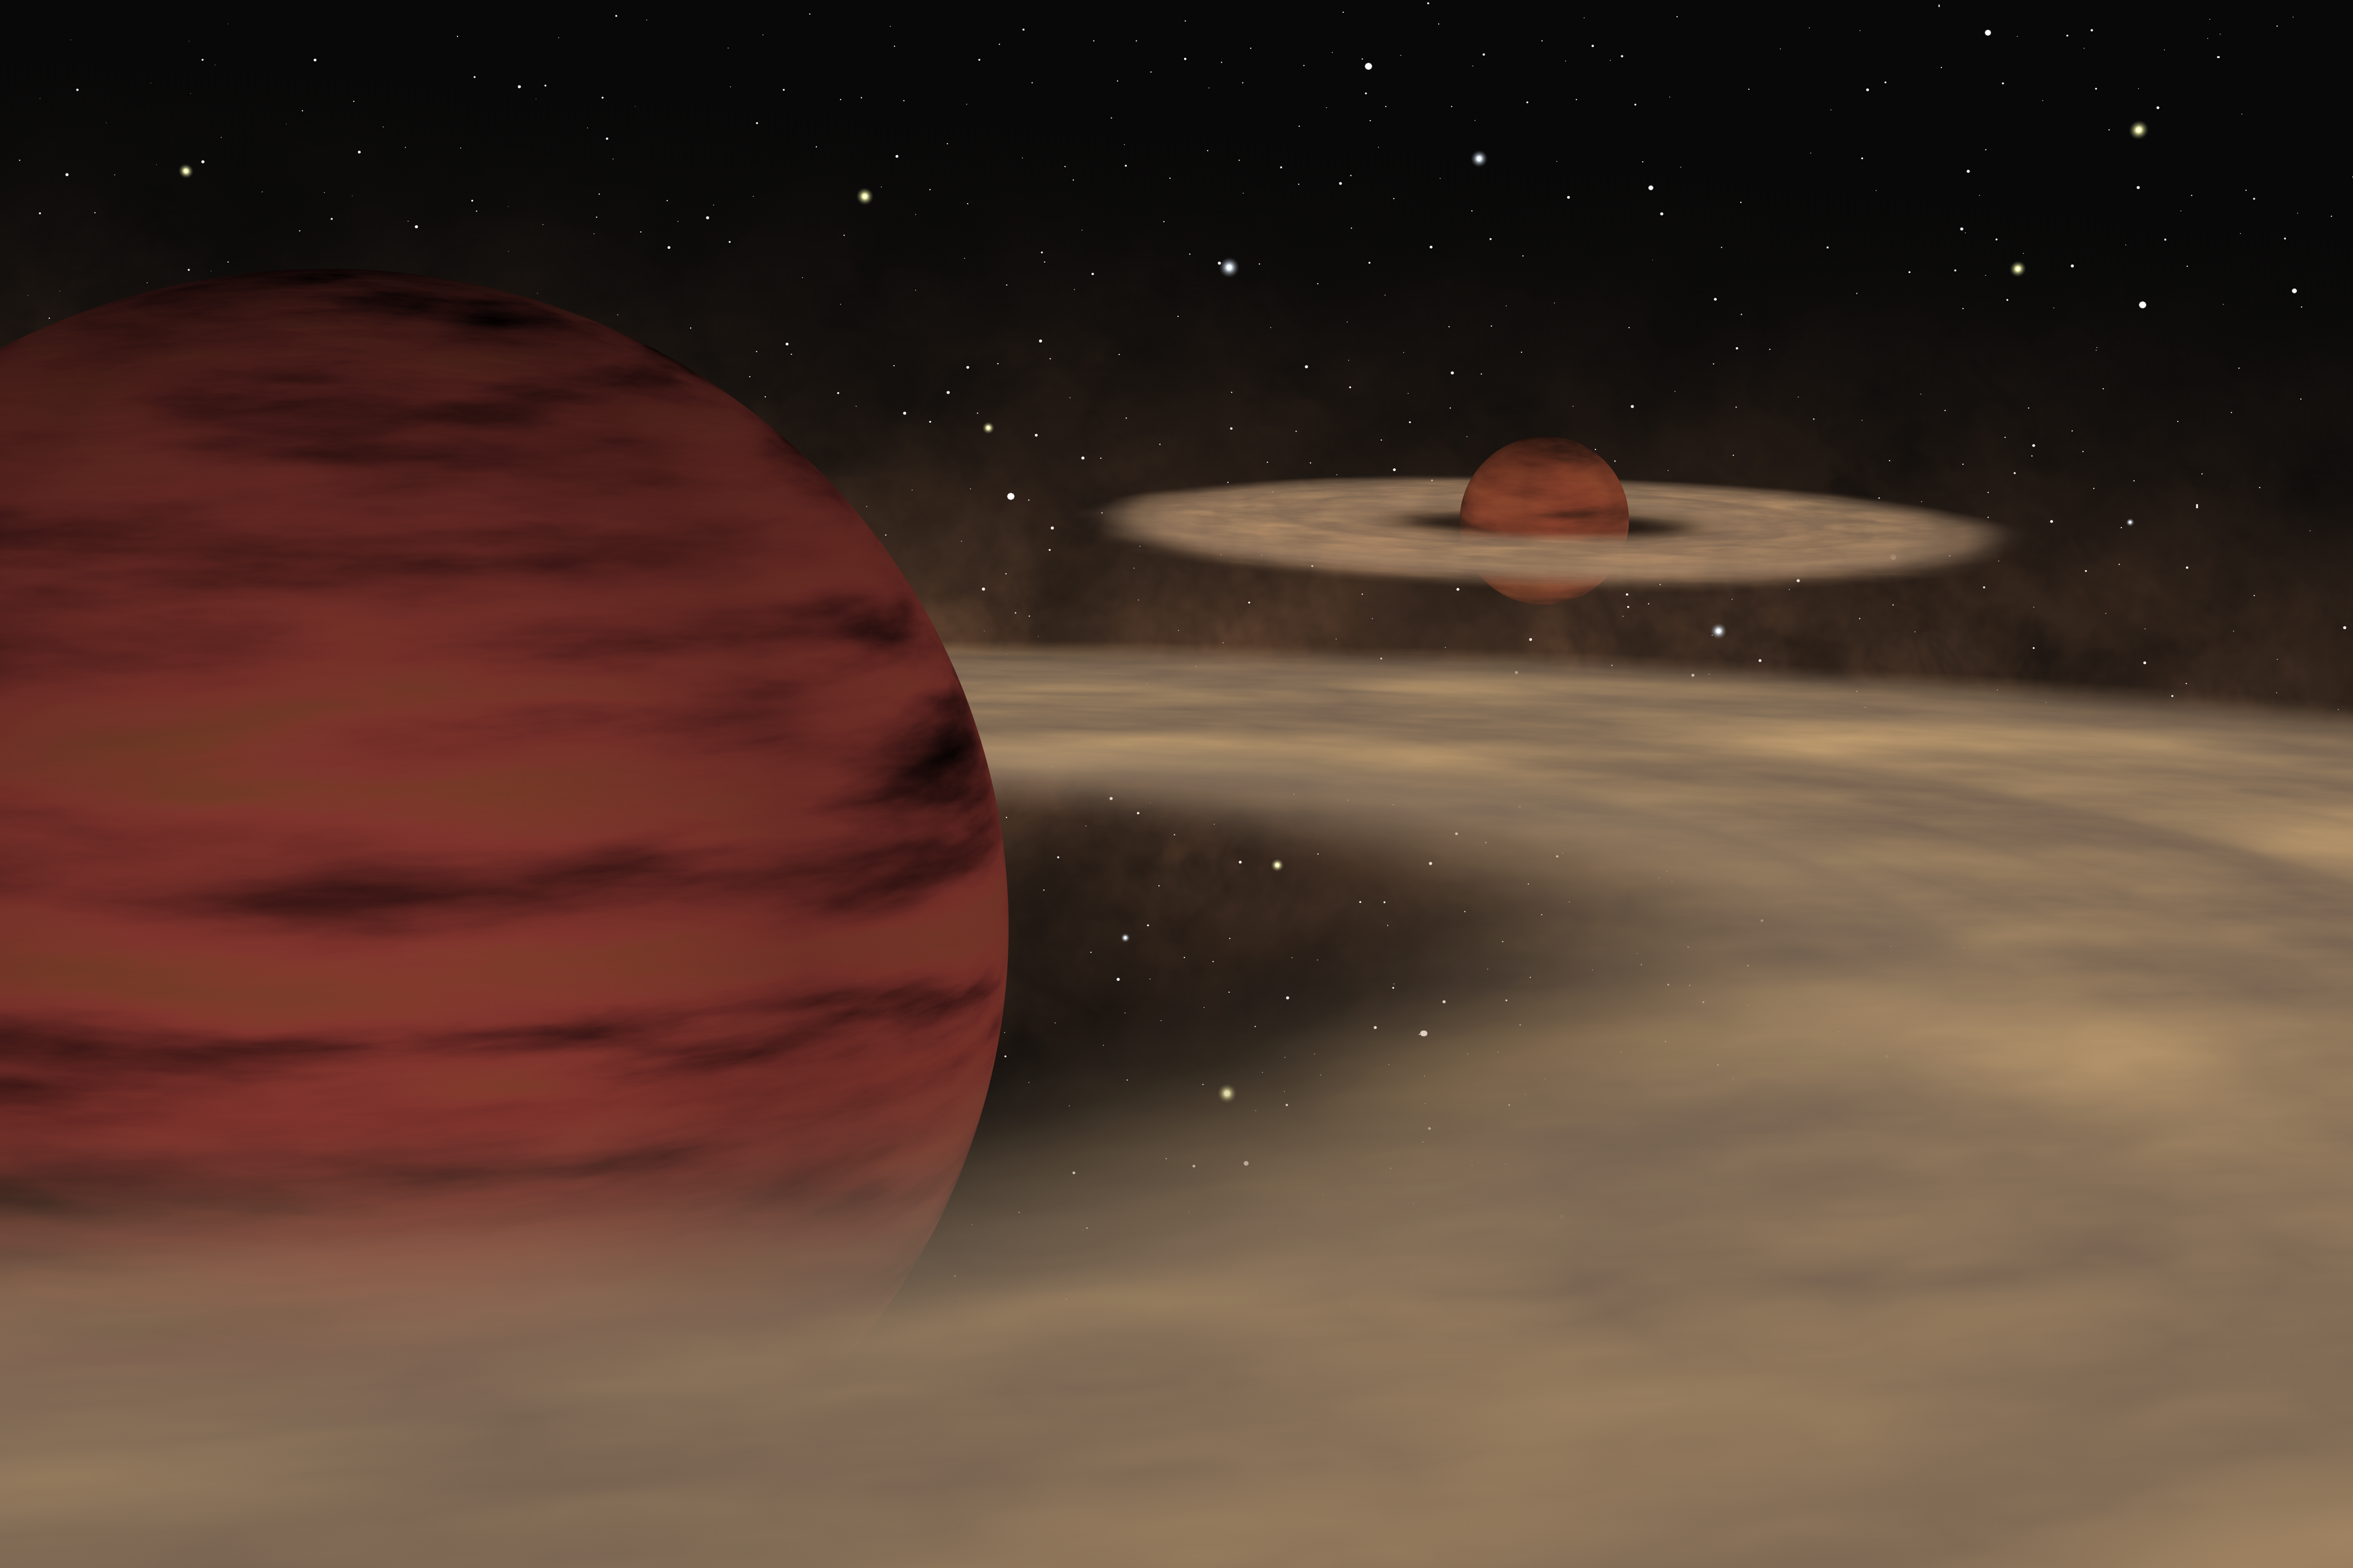

Double system of planetary mass objects

This is an artist's impression of what a twin planemo system might look like. The two objects are still very young and are probably surrounded by a disc of material. For clarity, the image is not to scale to Oph 1622, the system just discovered as the size of the discs and the separation between the two objects would make them very tiny.

Credit: ESO